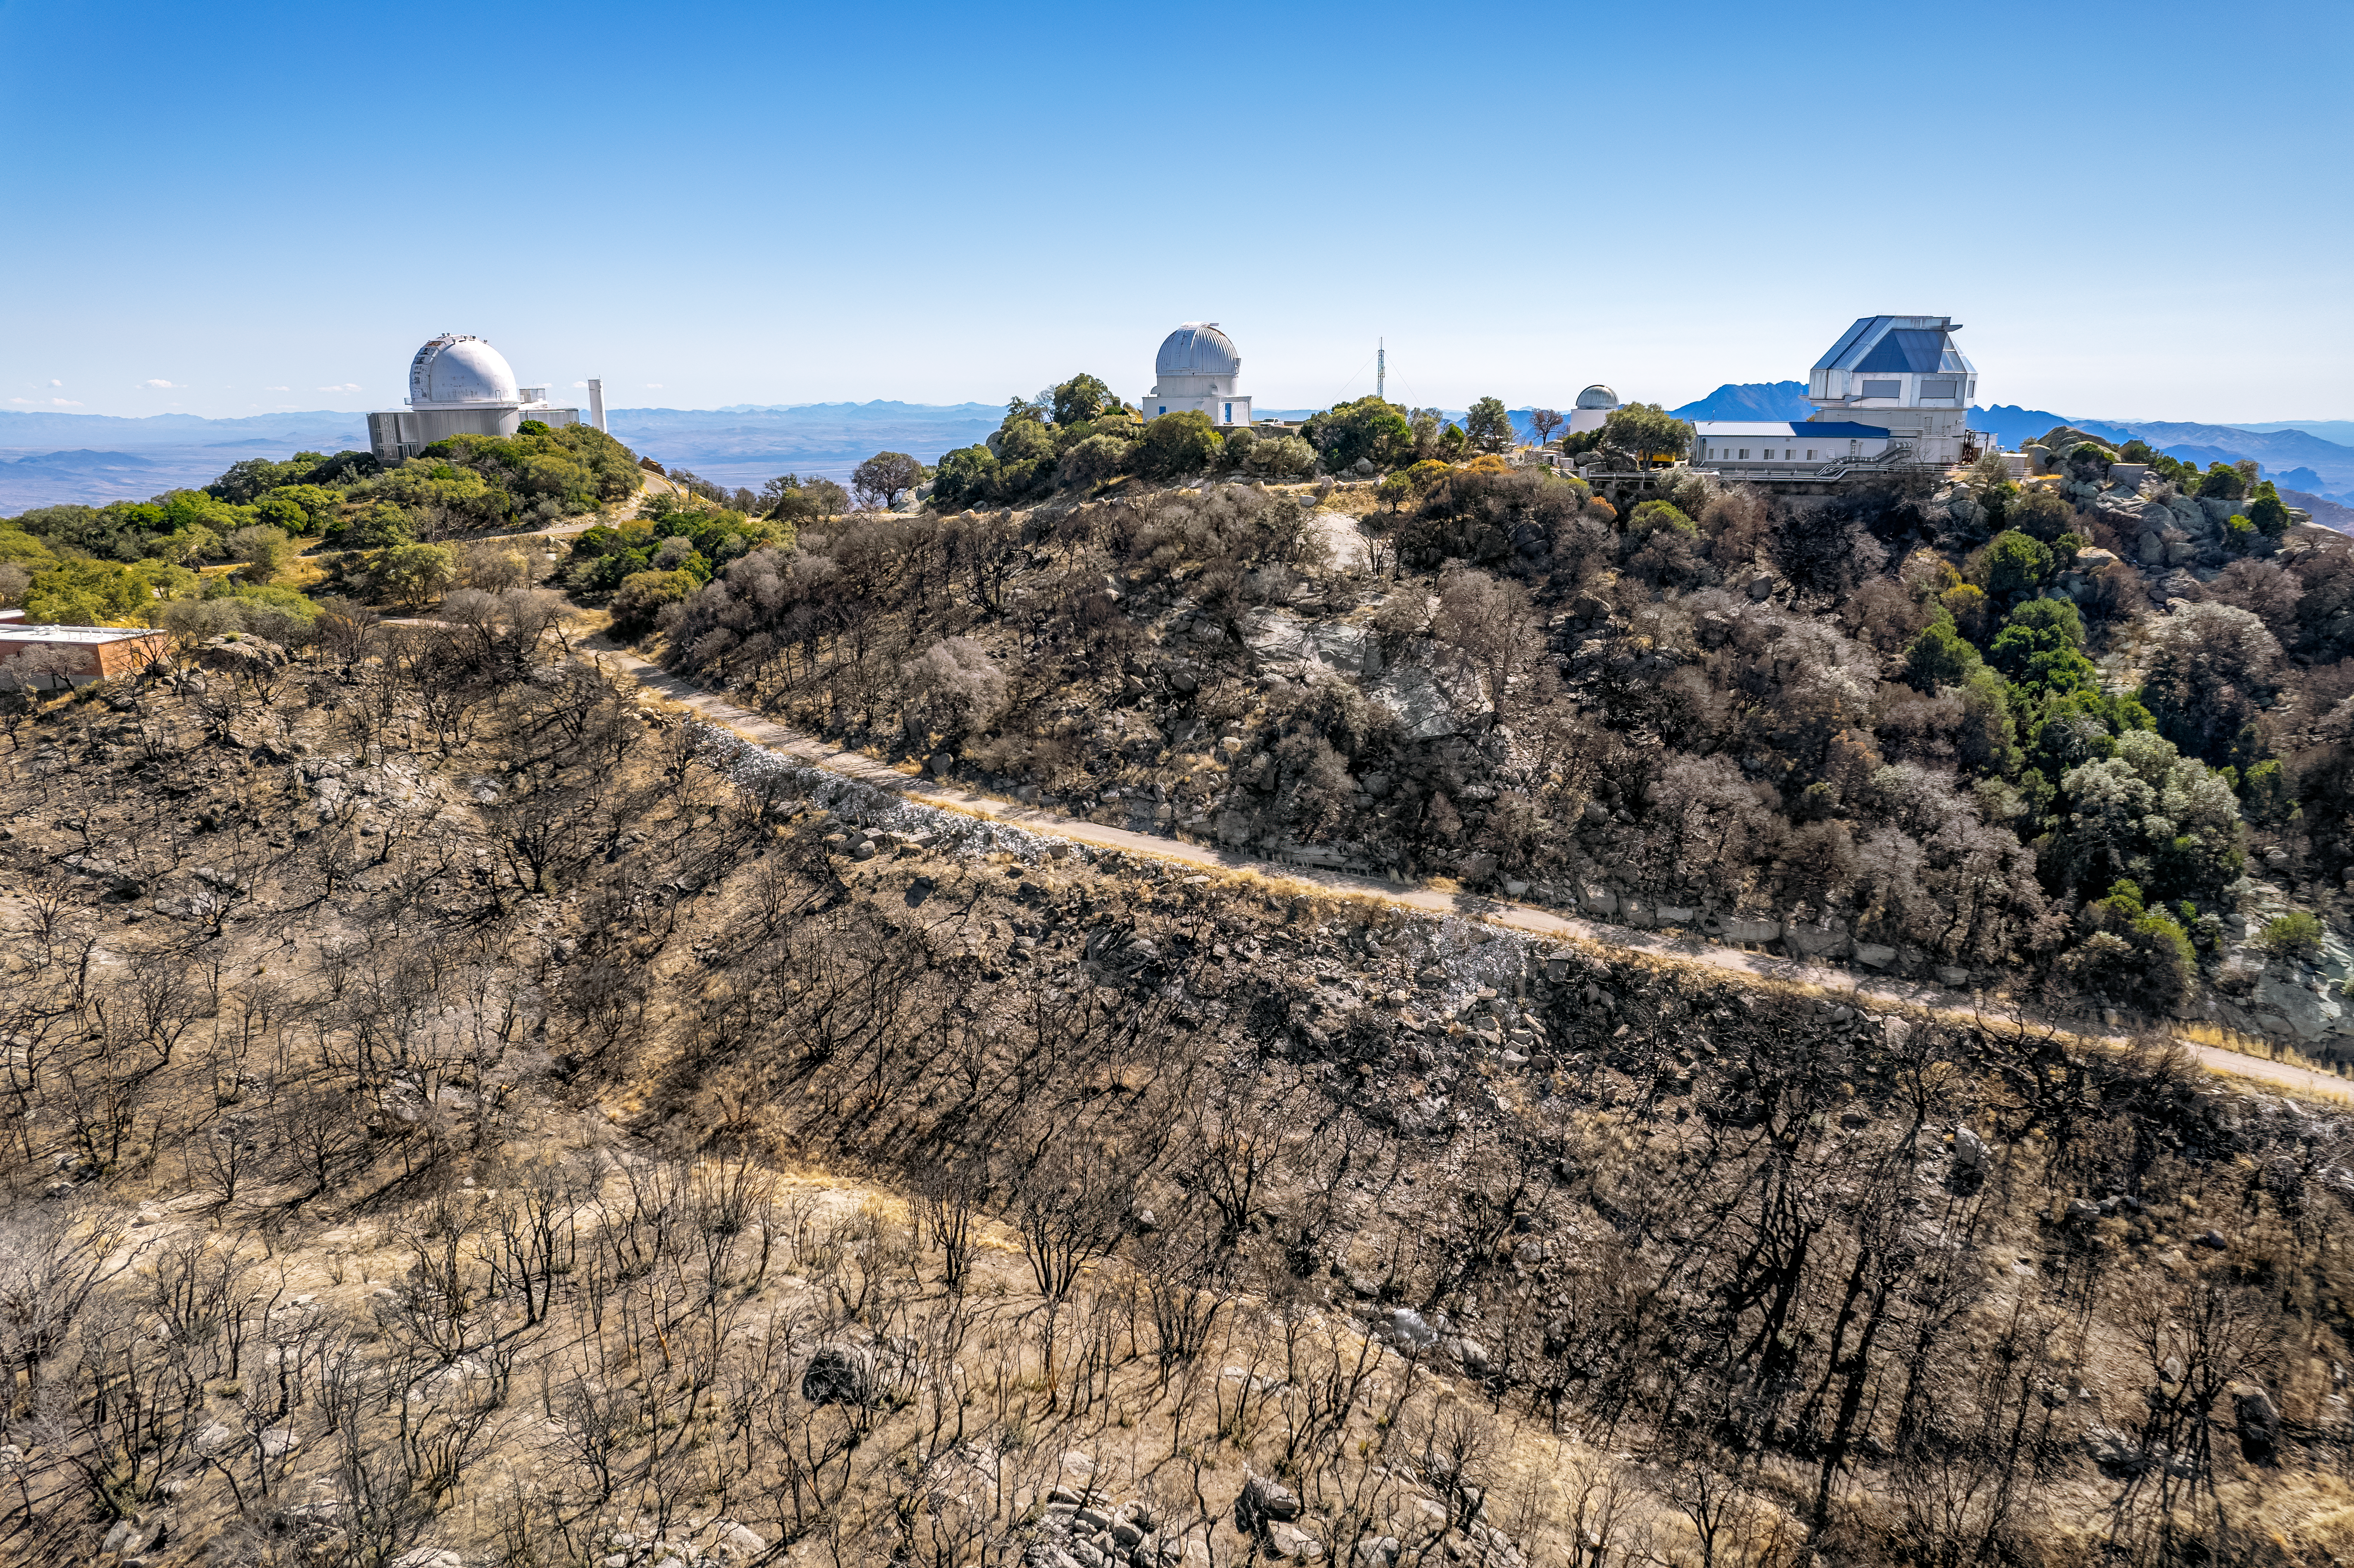

Kitt Peak in Recovery

The summer of 2022 was a precarious time for Kitt Peak National Observatory (KPNO), a Program of NSF NOIRLab. On Saturday 11 June the Contreras Fire began on a remote ridge of the Baboquivari Mountains, south of Kitt Peak. The fire swept through the Tohono O’odham Nation, including the Quinlan Mountains where KPNO is located. The burnt trees seen here show how far the fire climbed yup the mountains, ending just feet away from the KPNO 2.1-meter Telescope, WIYN 0.9-meter Telescope, Visitor Center Levine 0.4-meter Telescope, and WIYN 3.5-meter Telescope (left to right).

A few days after the fire began, the observatory was evacuated and KPNO staff worked quickly to shut down the scientific instruments. By the evening of 24 June the fire around KPNO had grown to almost 30,000 acres. Courageous fire crews subdued the fire on Kitt Peak by 28 June, allowing KPNO staff to evaluate the impact of the fire and assess any damage. Some buildings at KPNO were either destroyed or damaged, but fortunately all of the scientific equipment was intact. Each instrument was carefully inspected and cleaned before it was returned to operation. Thanks to the recovery efforts of fire crews and KPNO staff, many of the telescopes and key scientific instruments are now back operating at full capacity and exploring the Universe.

Credit: KPNO/NOIRLab/NSF/AURA/P. Marenfeld